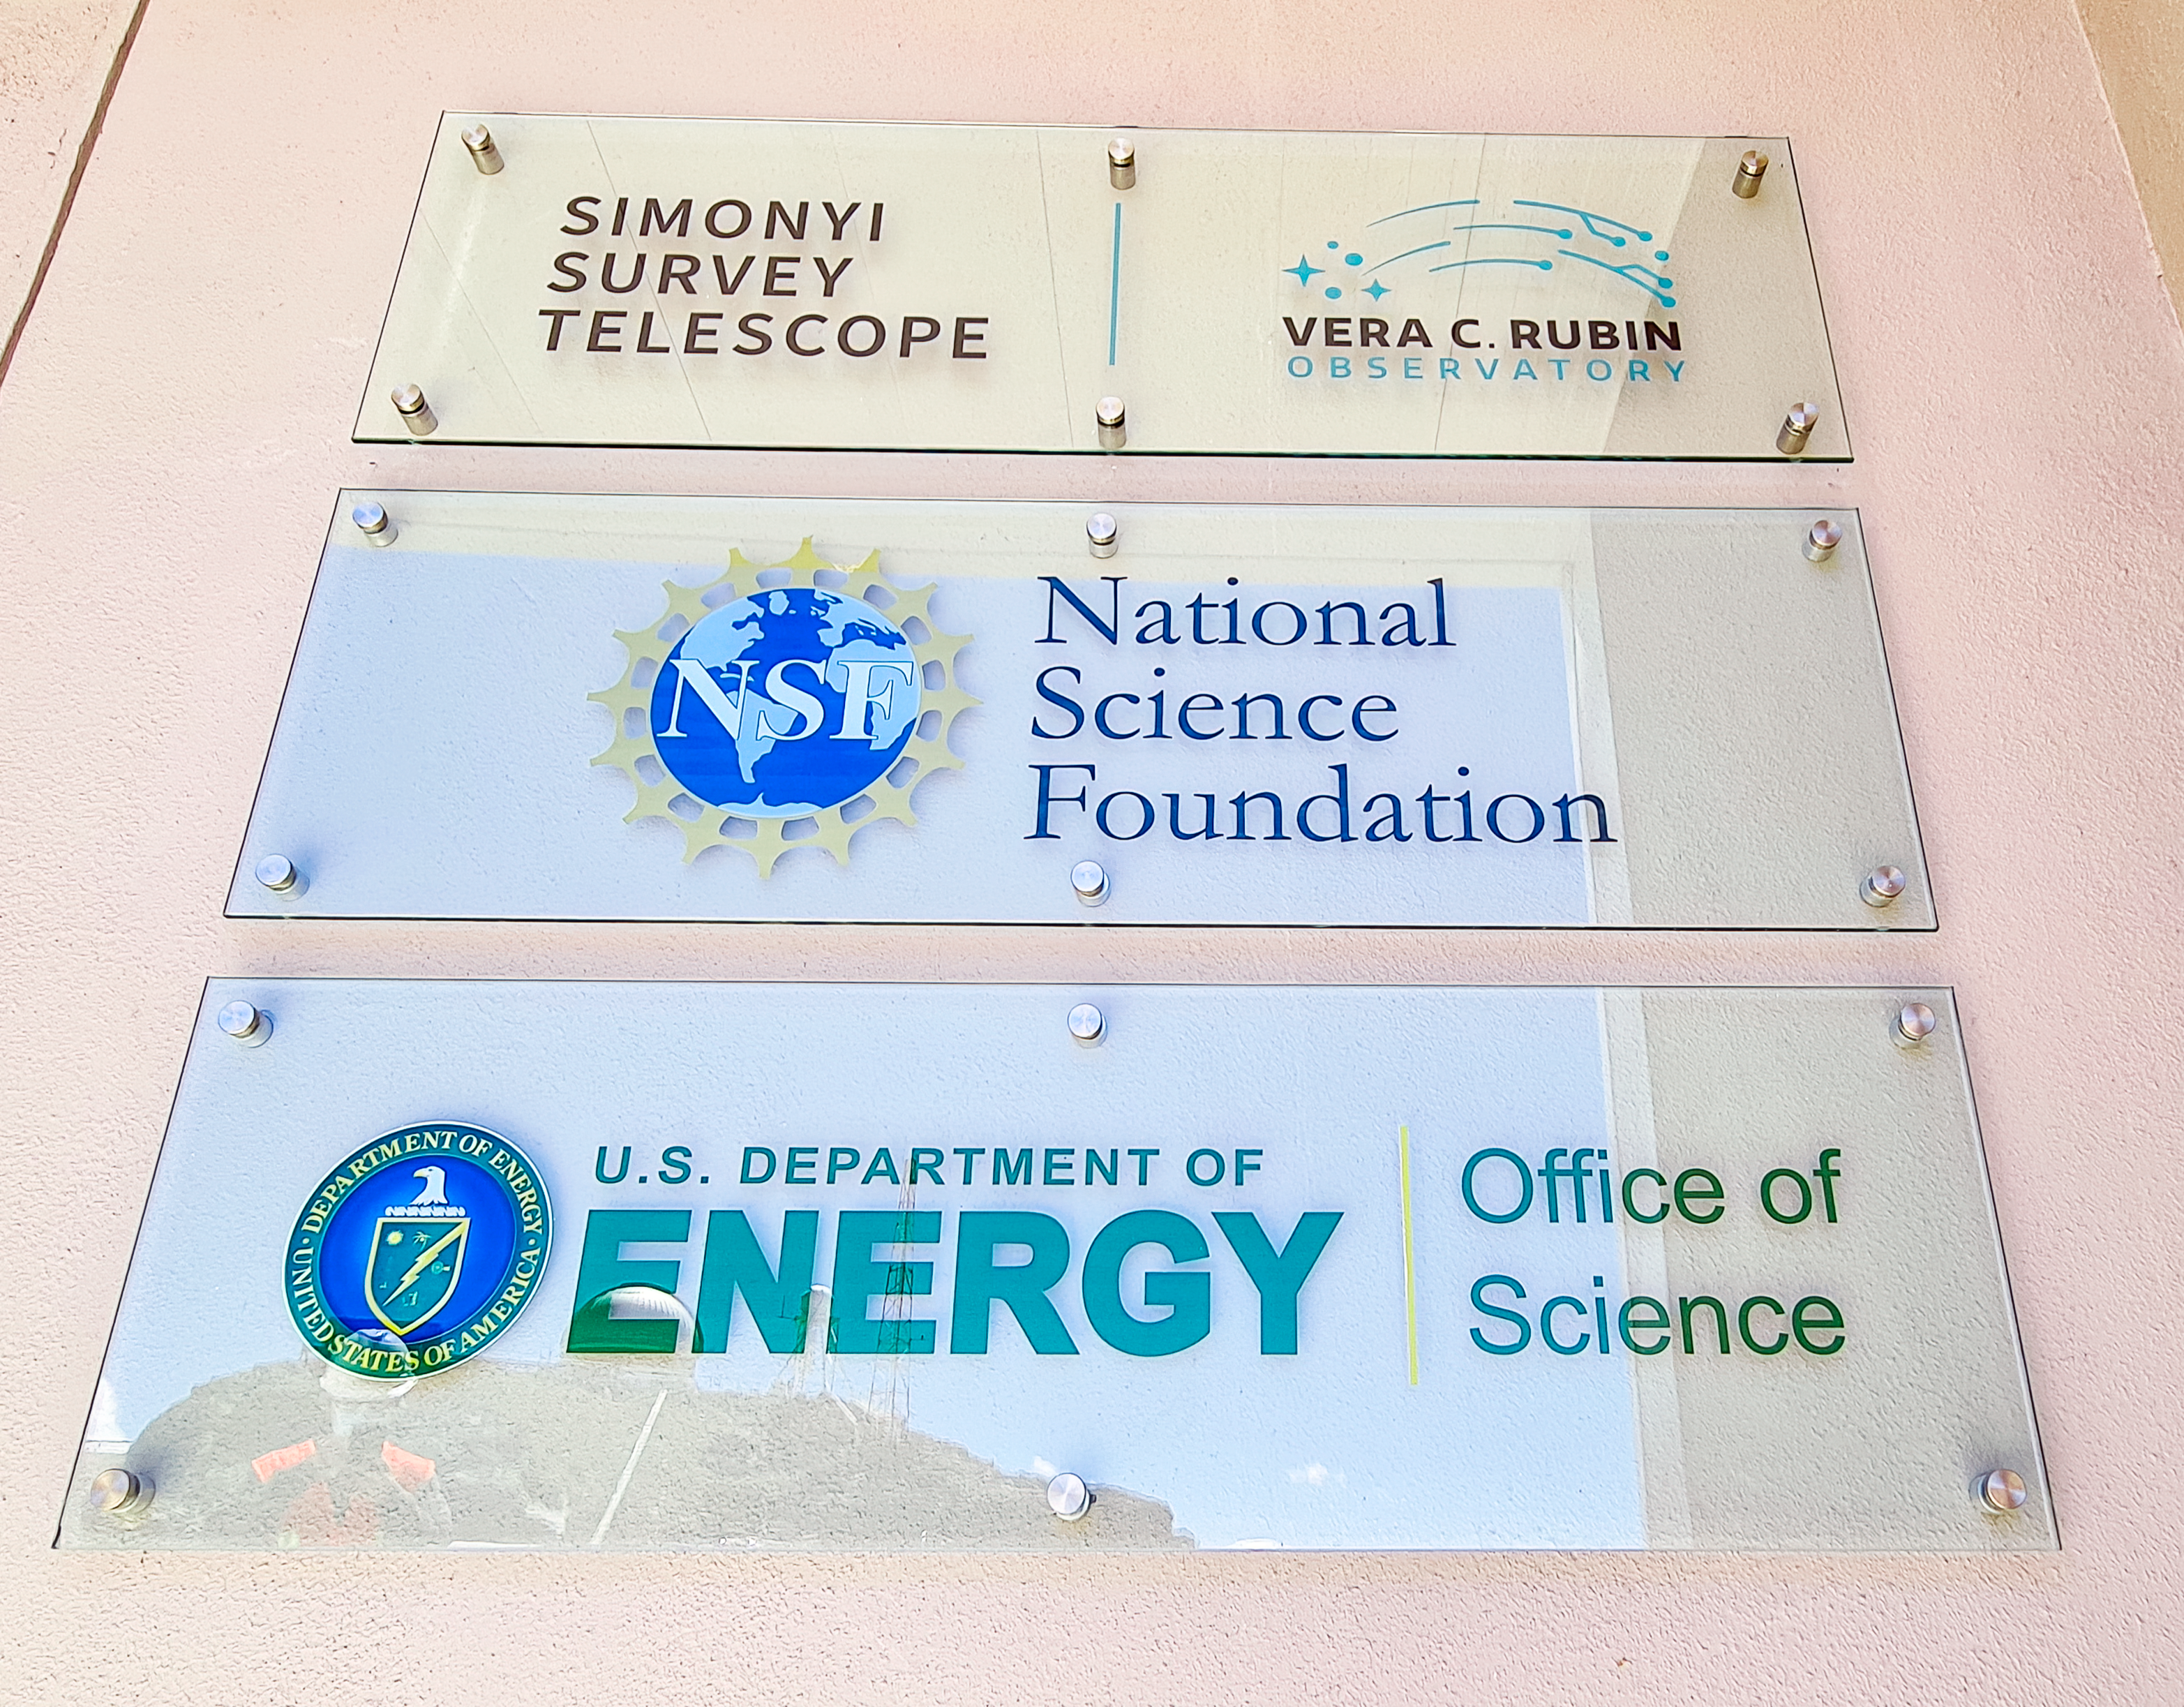

Rubin Entrance Signage

New signage was installed outside the entrance to NSF-DOE Vera C. Rubin observatory in February 2021.

Credit: RubinObs/NOIRLab/SLAC/NSF/DOE/AURA